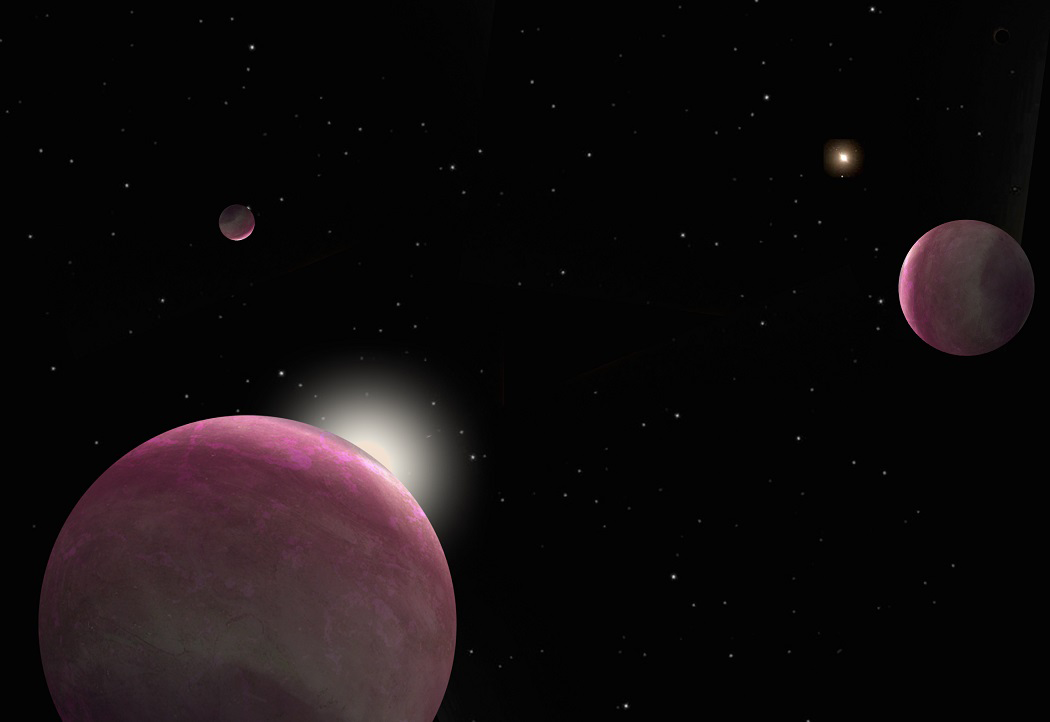

Artist's interpretation of a close binary star system

Artist's interpretation of a close binary star system in which several planets orbit the brighter star. The fainter companion star looms brightly in the sky (upper right). A recent investigation confirms that the presence of a stellar pair does not interfere in planet formation. The study finds that approximately half of the stars harboring exoplanets are binary.

Credit: Robin Dienel, courtesy of the Carnegie Institution for Science